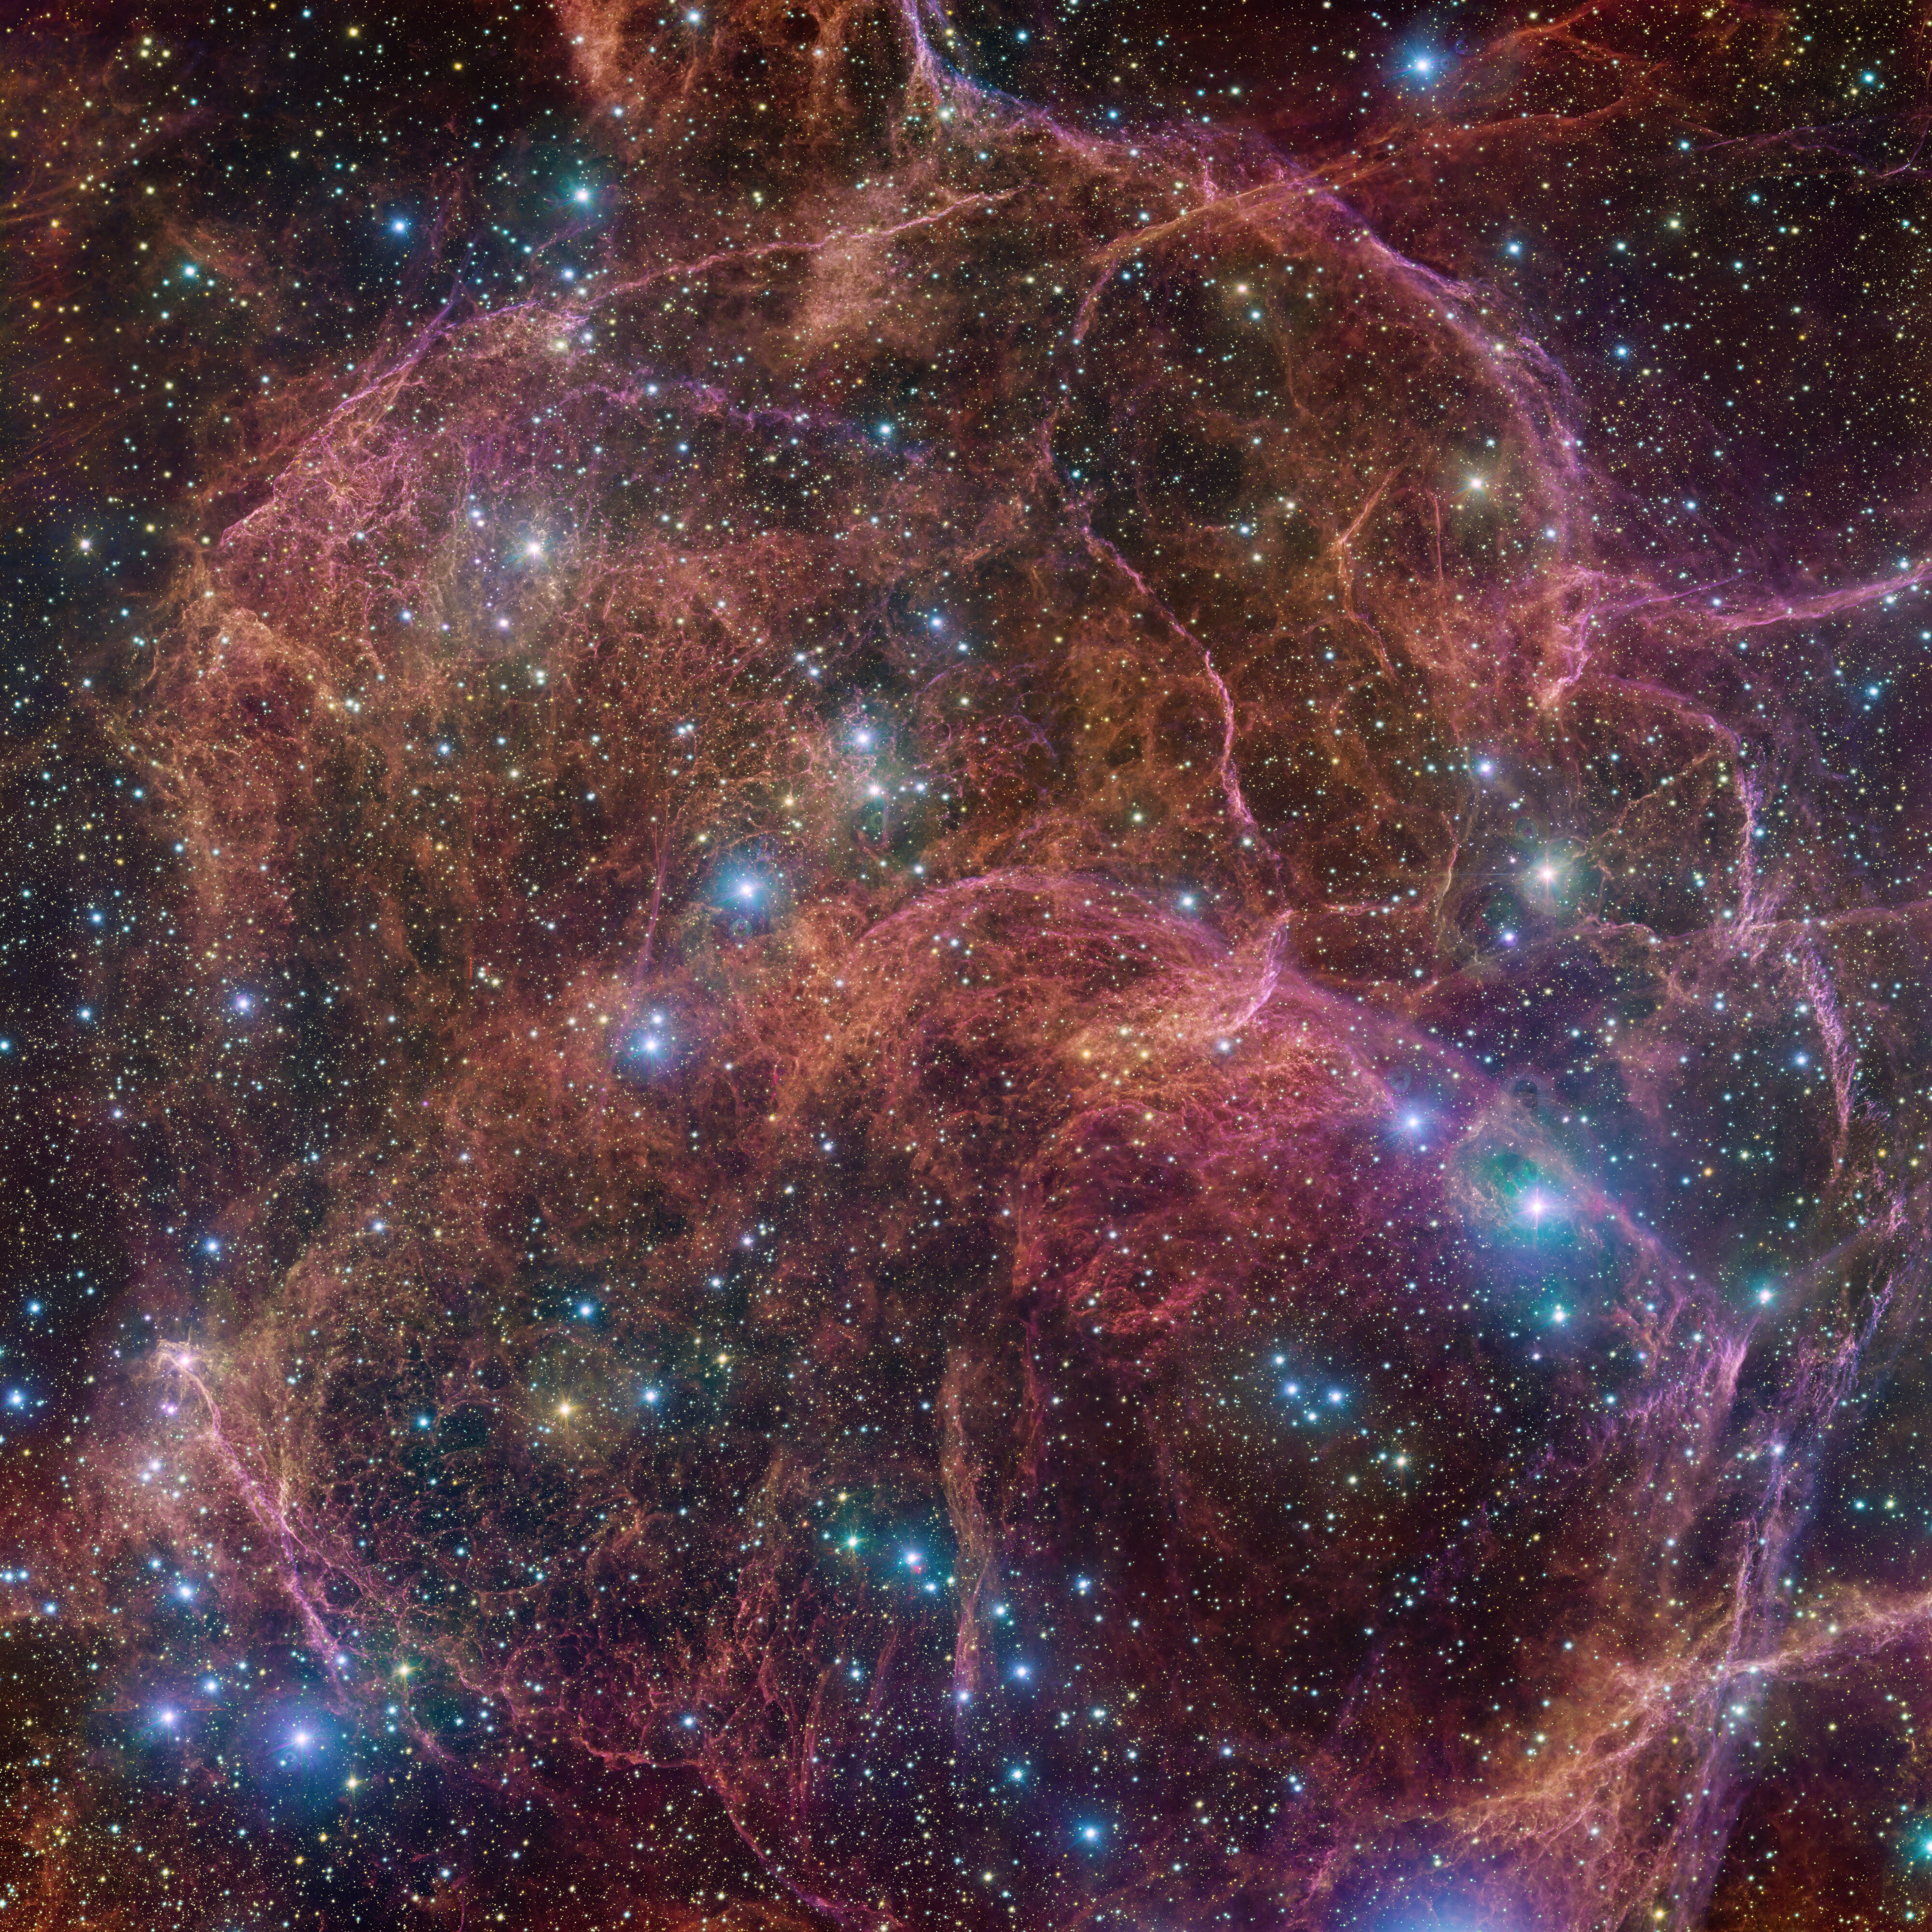

The Vela supernova remnant imaged by the VLT Survey Telescope

This image shows a spectacular view of the orange and pink clouds that make up what remains after the explosive death of a massive star — the Vela supernova remnant. This detailed image consists of 554 million pixels, and is a combined mosaic image of observations taken with the 268-million-pixel OmegaCAM camera at the VLT Survey Telescope, hosted at ESO’s Paranal Observatory.

OmegaCAM can take images through several filters that each let the telescope see the light emitted in a distinct colour. To capture this image, four filters have been used, represented here by a combination of magenta, blue, green and red. The result is an extremely detailed and stunning view of both the gaseous filaments in the remnant and the foreground bright blue stars that add sparkle to the image.

Credit: ESO/VPHAS+ team. Acknowledgement: Cambridge Astronomical Survey Unit